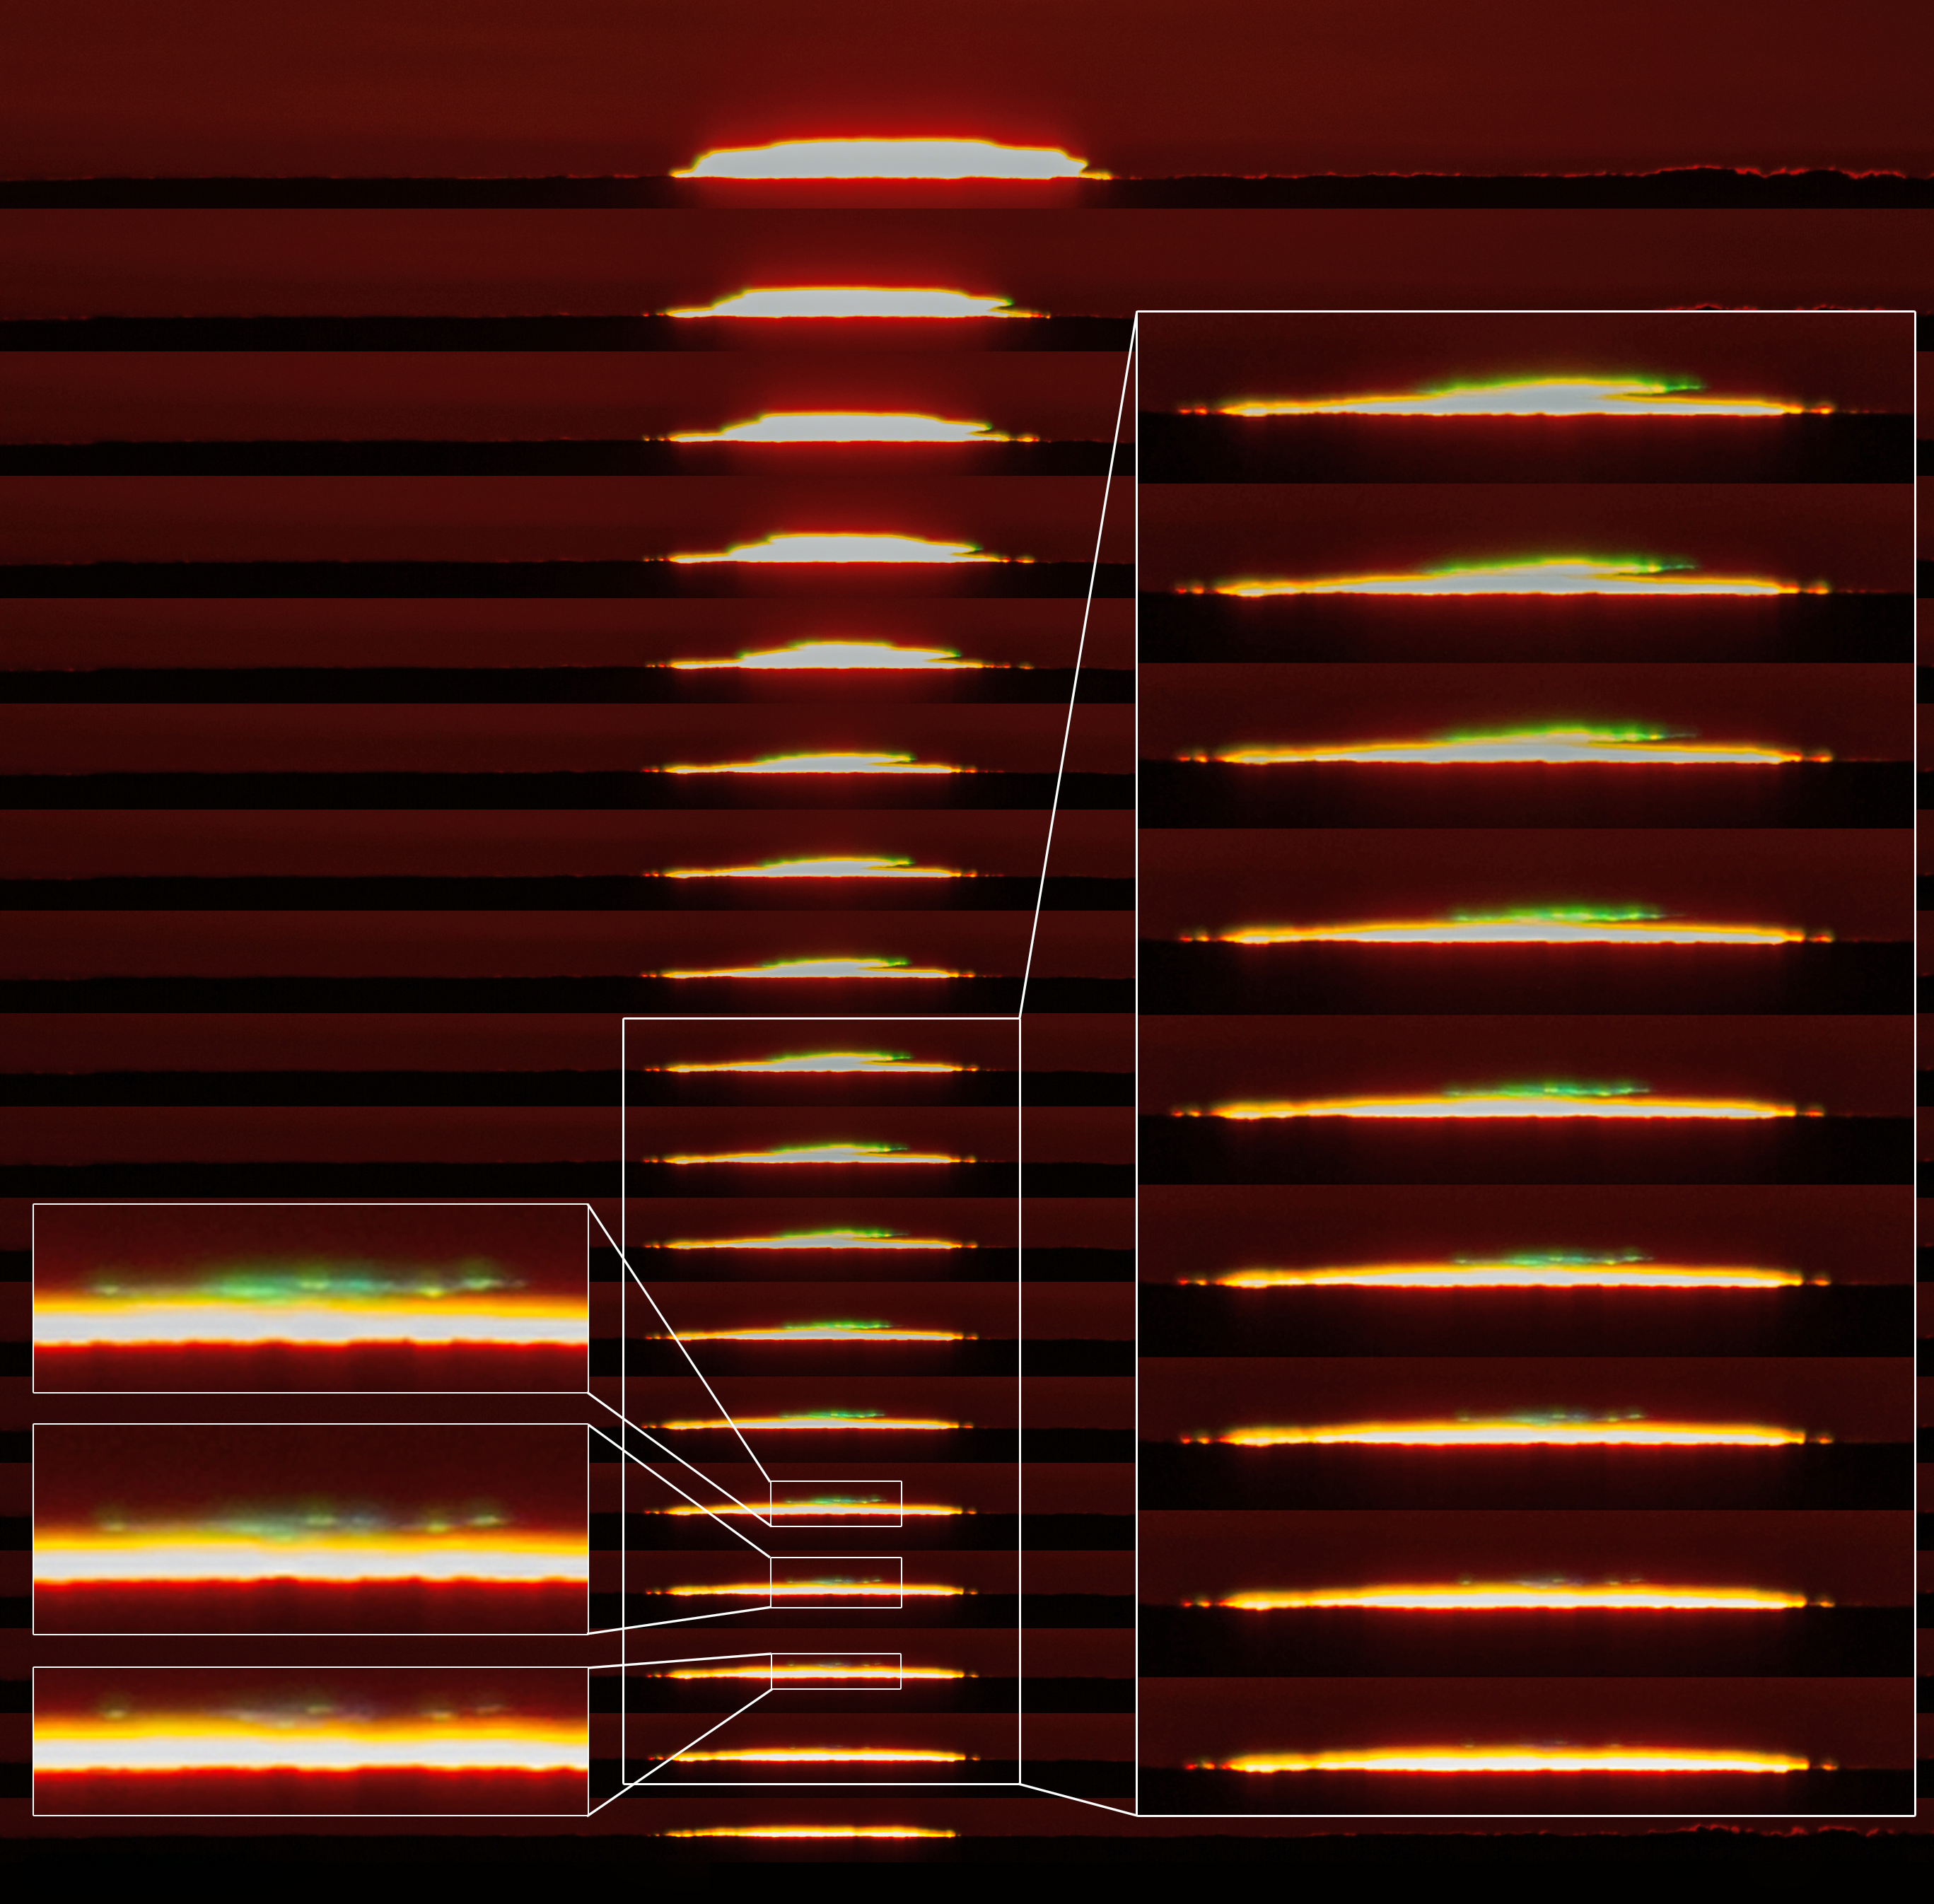

Green flash at sunset

This sequence of images show a green flash from the Sun. The green flash occurs occasionally when the atmosphere separates sunlight during sunrise or sunset. The flash only lasts a few seconds.

Credit: Aleksandar Cikota/ESO